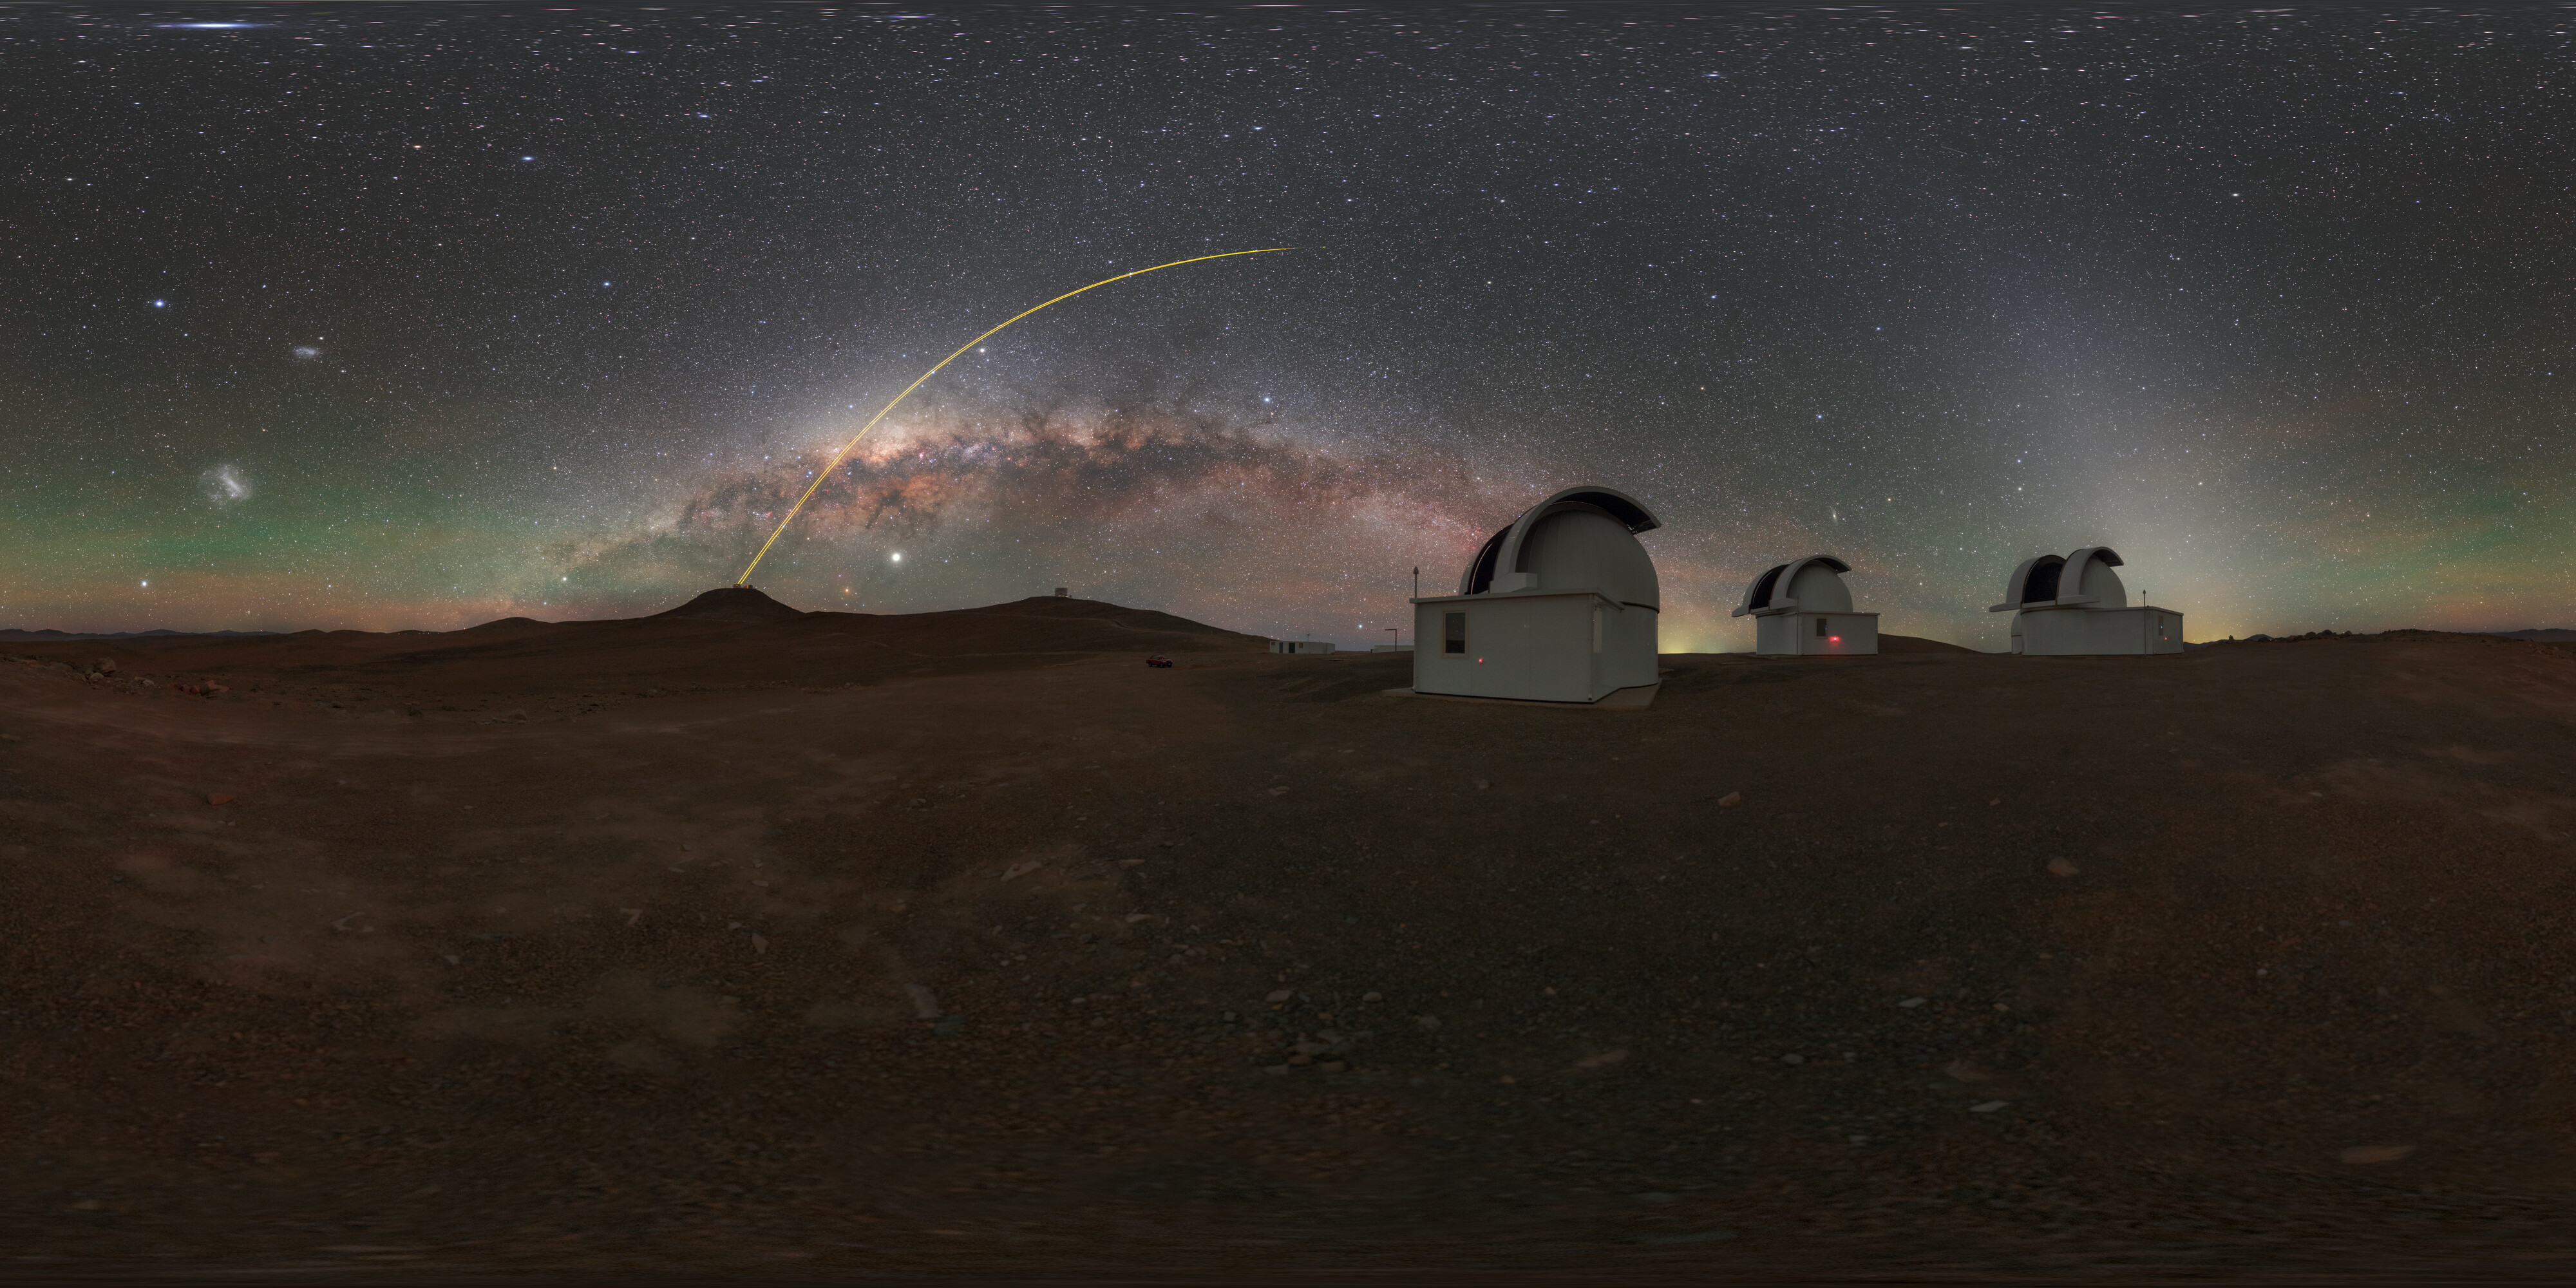

Milky Way above SPECULOOS

The Search for habitable Planets EClipsing ULtra-cOOl Stars (SPECULOOS) is searching for Earth-like planets around tiny, dim stars in front of a panorama of the Milky Way. The project is situated in Chile's Atacama desert at ESO's Paranal Observatory.

Credit: ESO/P. Horálek